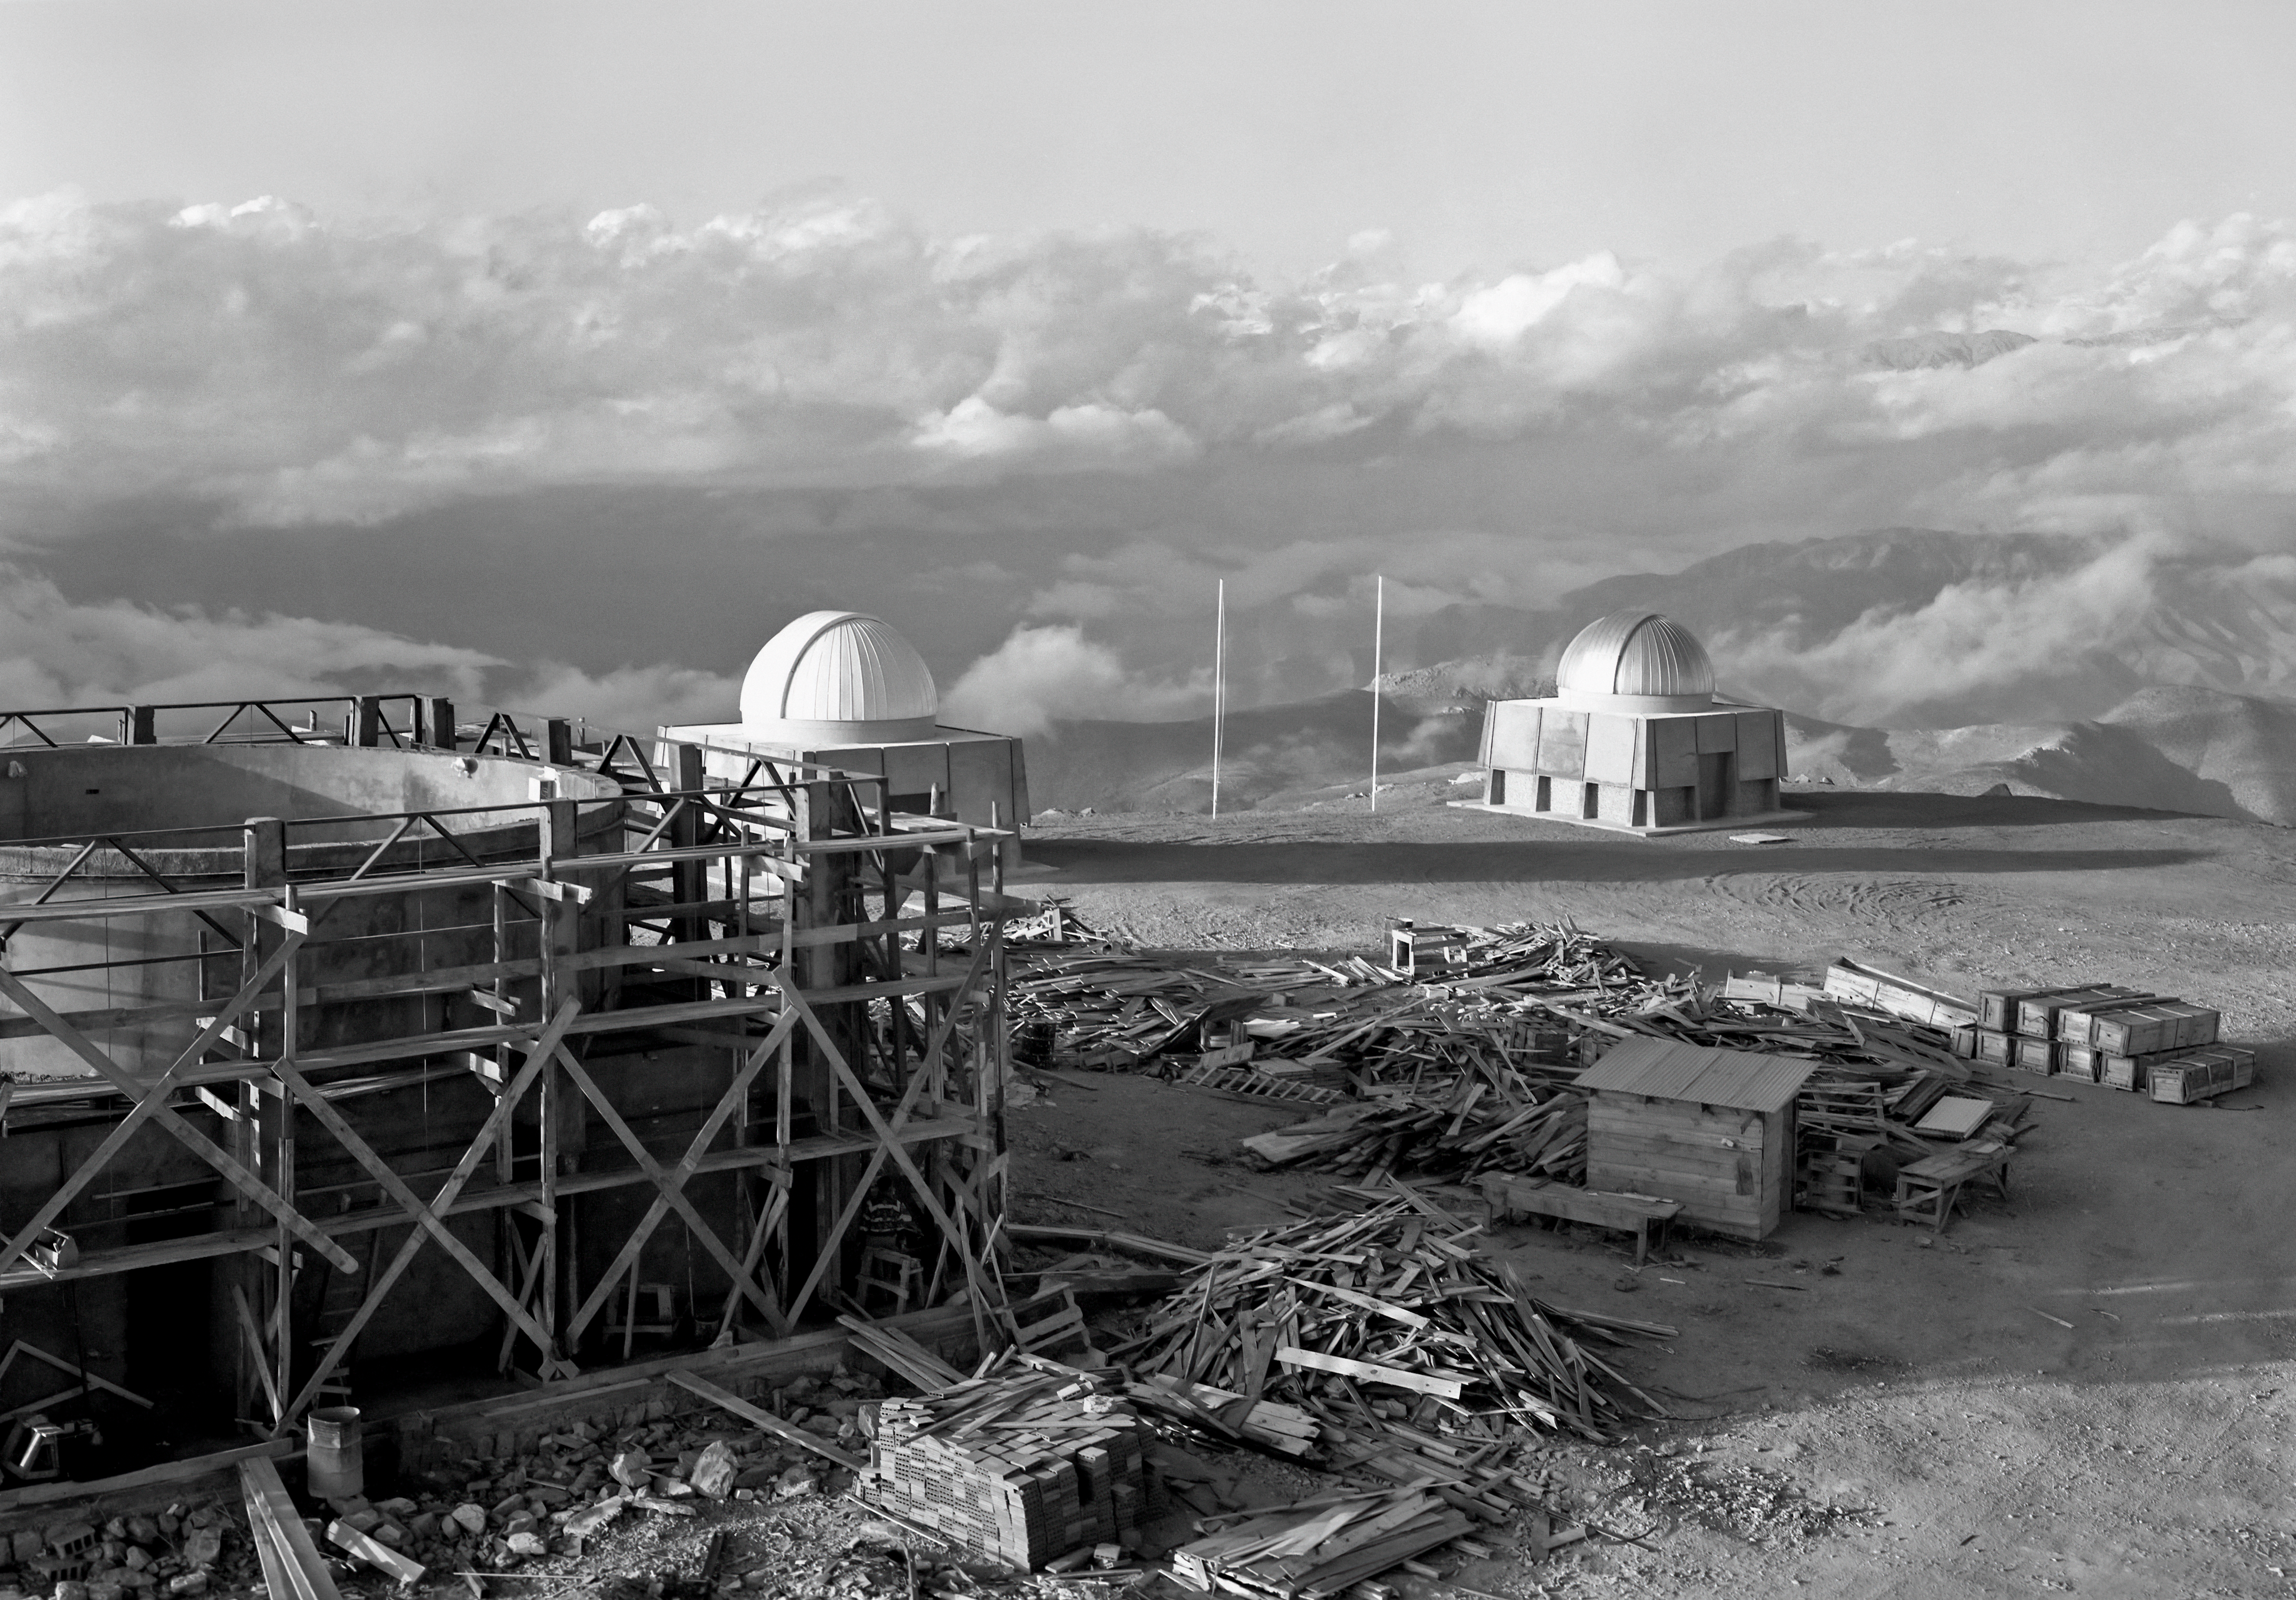

Building CTIO's 36-inch Telescope

On the left side of the foreground is the scaffolded enclosure that would eventually house the 36-inch telescope at Cerro Tololo Inter-American Observatory (CTIO). Meanwhile the observatory's duo of 16-inch telescopes stand in the background, overlooking the clouds that have enveloped the Chilean hills. This image was taken on 26 April 1966.

Credit: NOIRLab